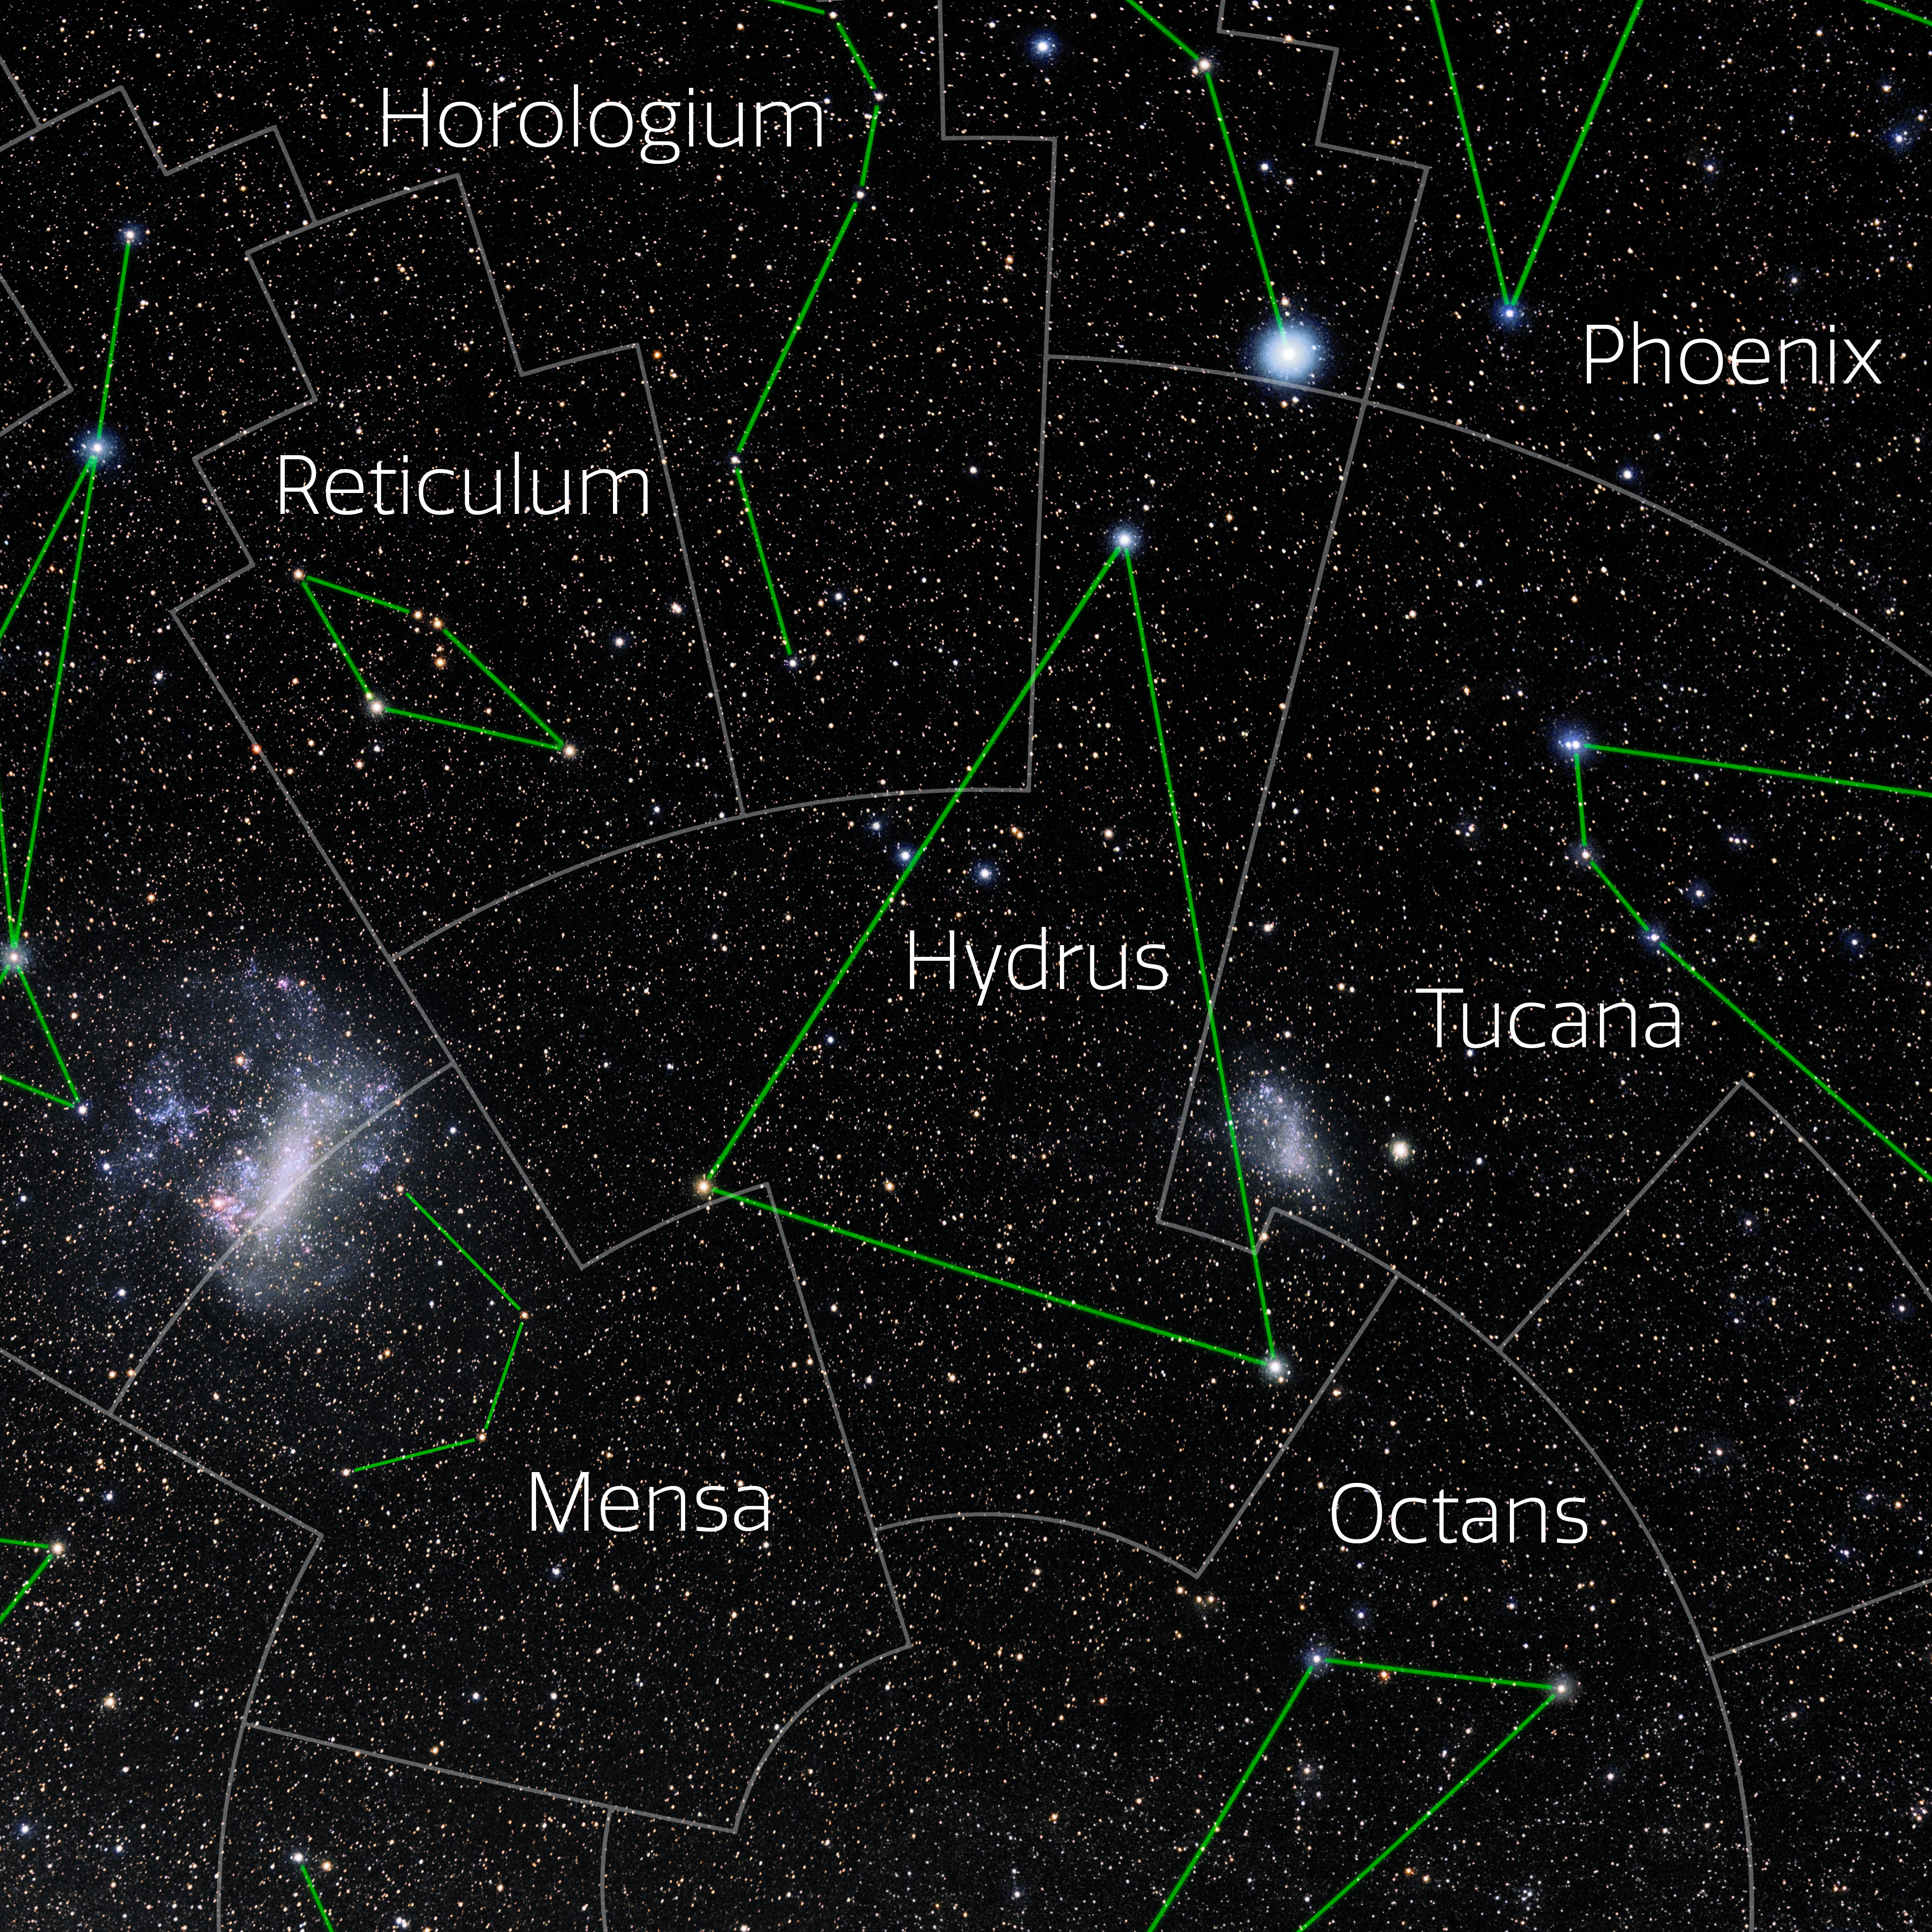

Hydrus (Annotated)

Photo of the constellation Hydrus with annotations from IAU and Sky & Telescope. Here is the non-annotated version.

Credit: E. Slawik/NOIRLab/NSF/AURA/M. Zamani